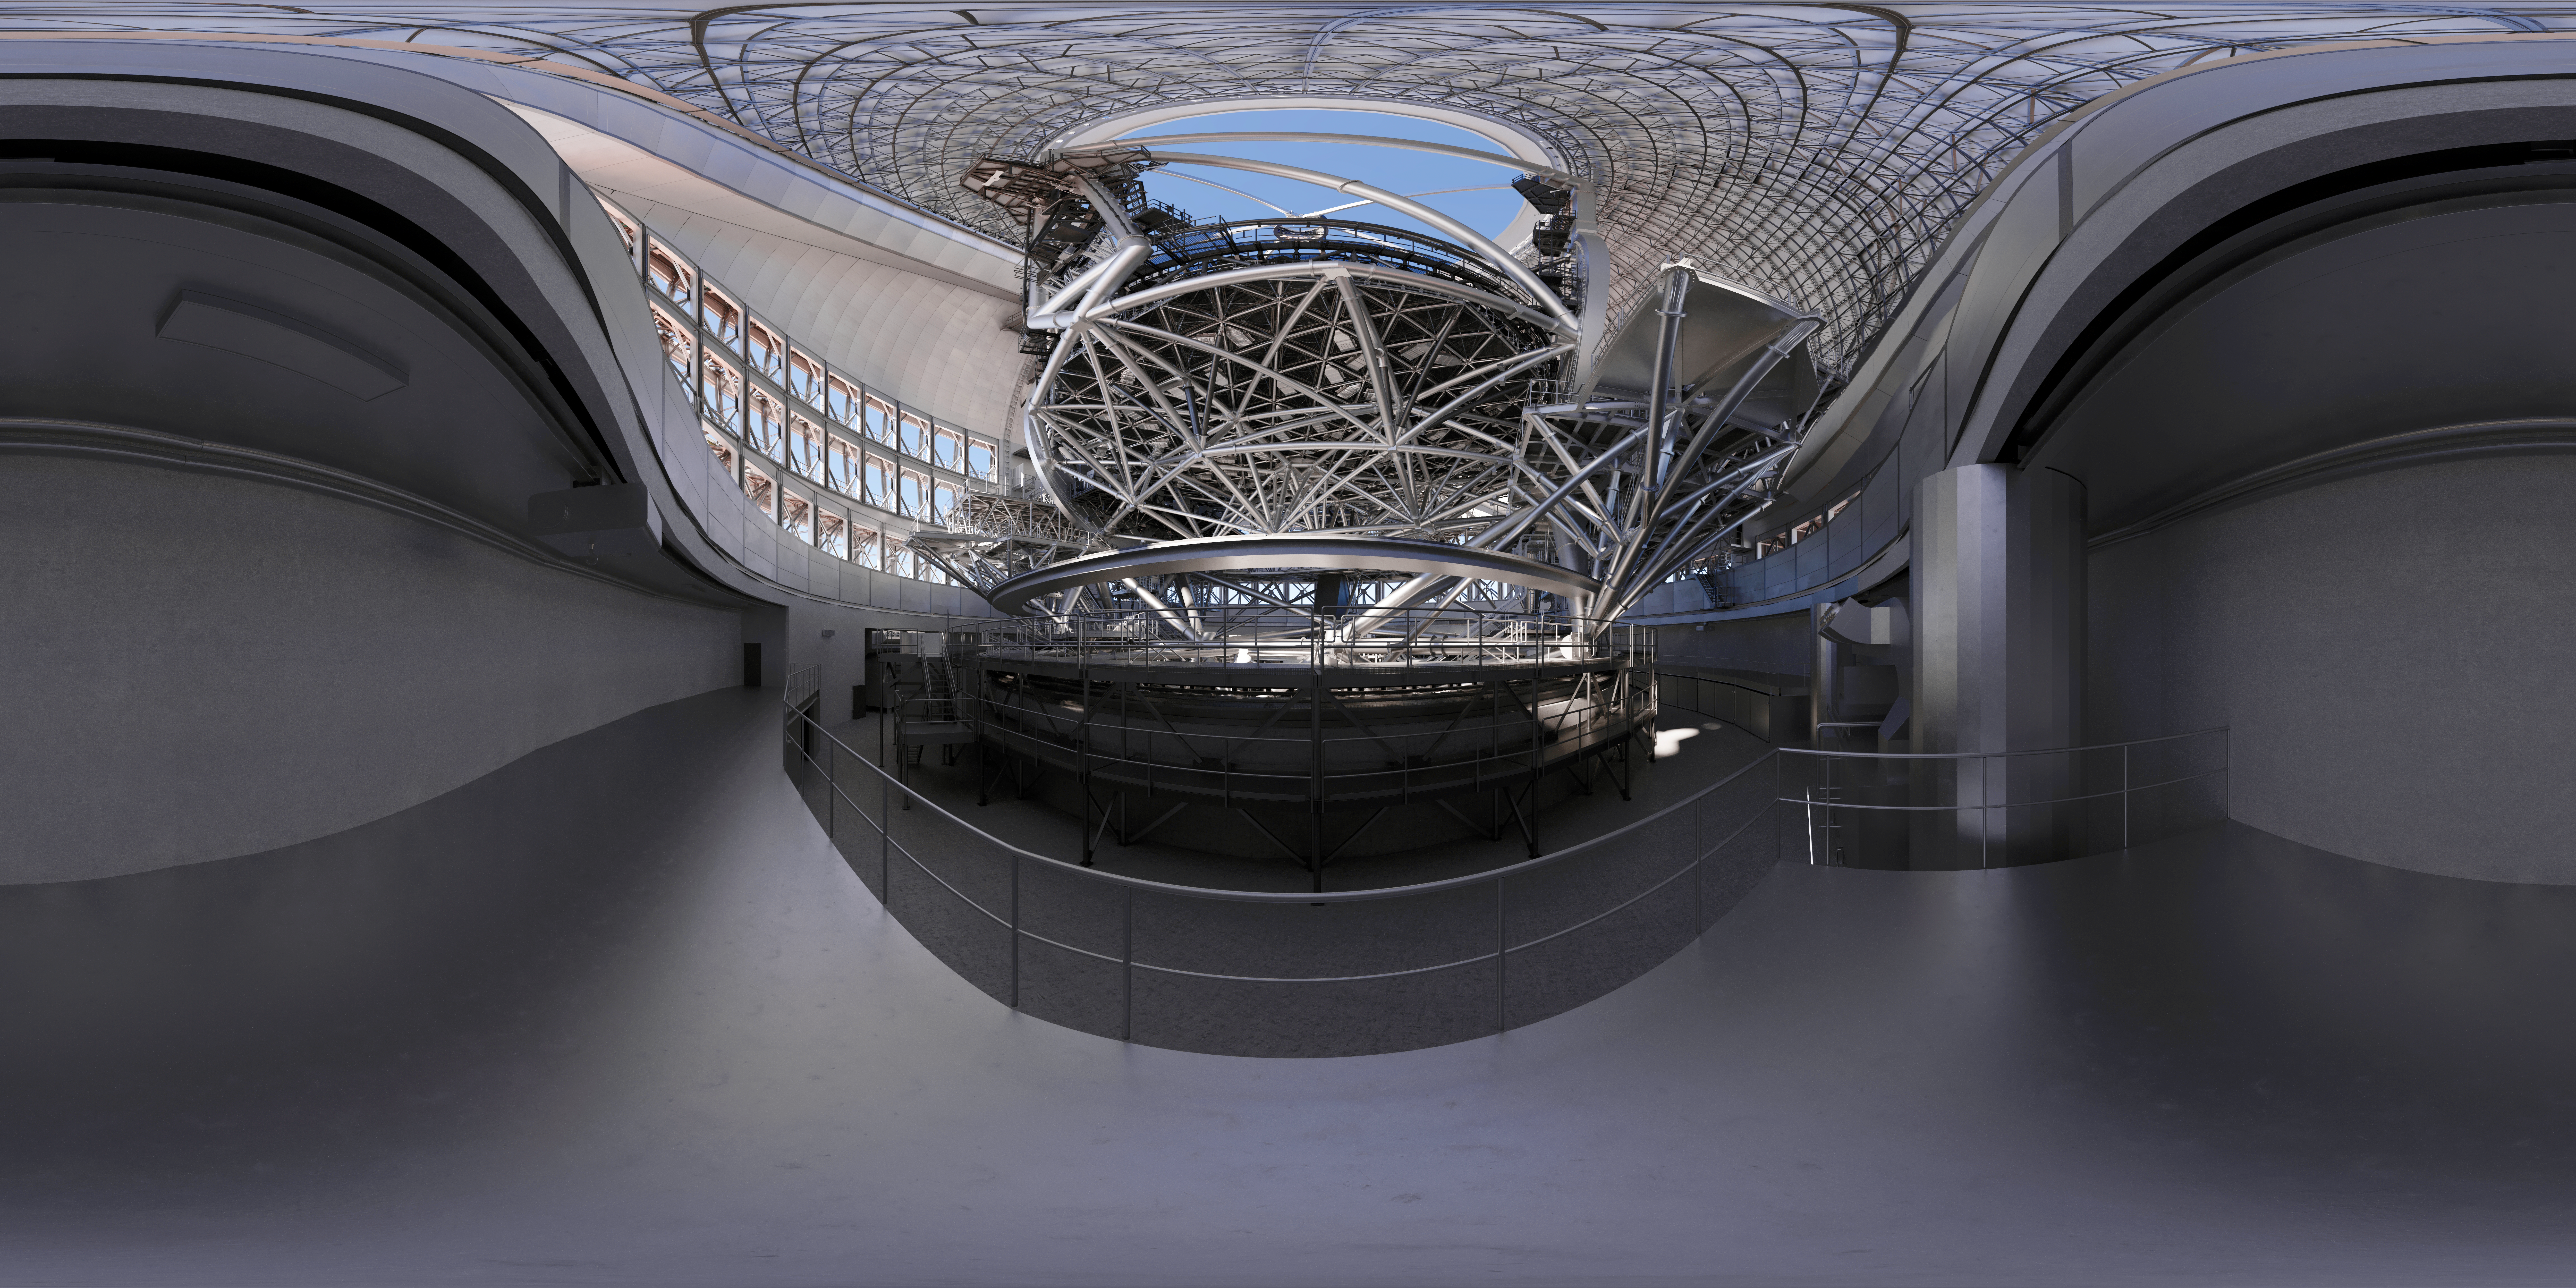

Thirty Meter Telescope 360 Panorama

A 360-degree rendered panorama of the Thirty Meter Telescope facility.

Credit: TMT International Observatory